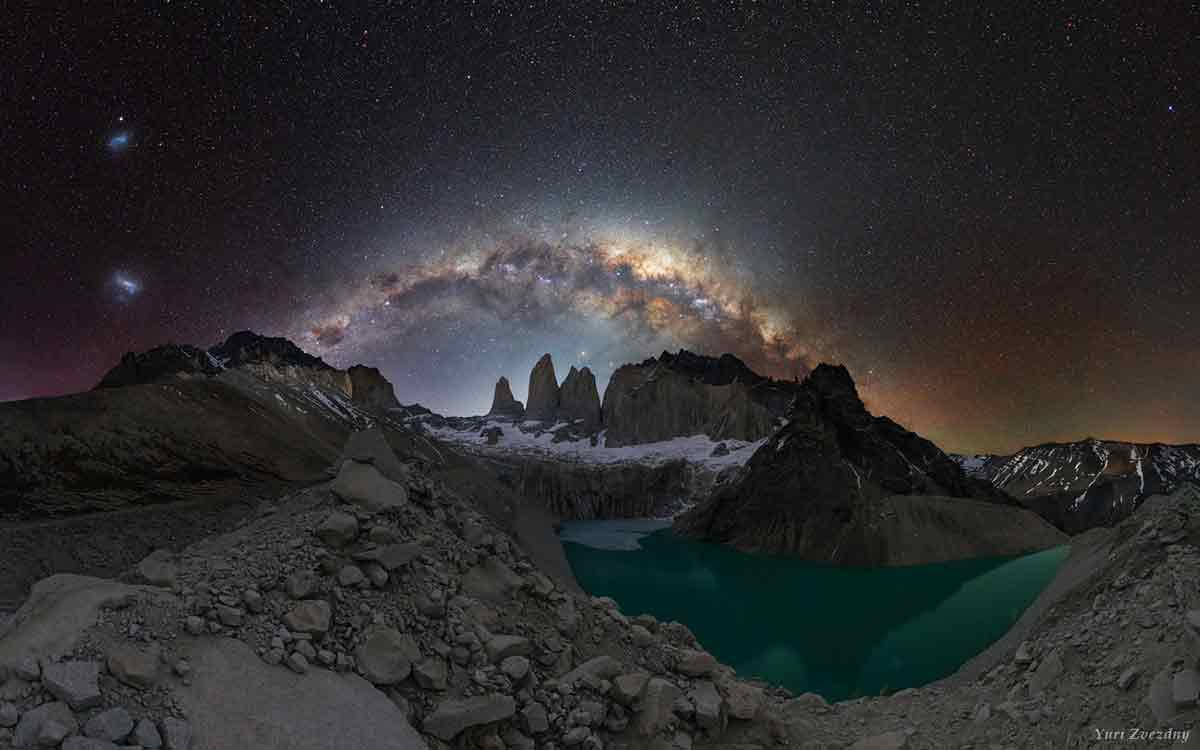

2017 International Earth & Sky Photo Contest Winners

A stunning collection of images showcased in the 8th International Earth & Sky Photo Contest highlights the beauty of the night sky and the battle with light pollution. The contest is a collaboration between NOAO, the World at Night (TWAN), and Global Astronomy Month, a program of Astronomers Without Borders (AWB). NOAO astronomer Connie Walker, recent president of the Astronomical Society of the Pacific and director of the Globe at Night program, served as one of the contest judges.

Credit: Yuri Zvezdny, Russia